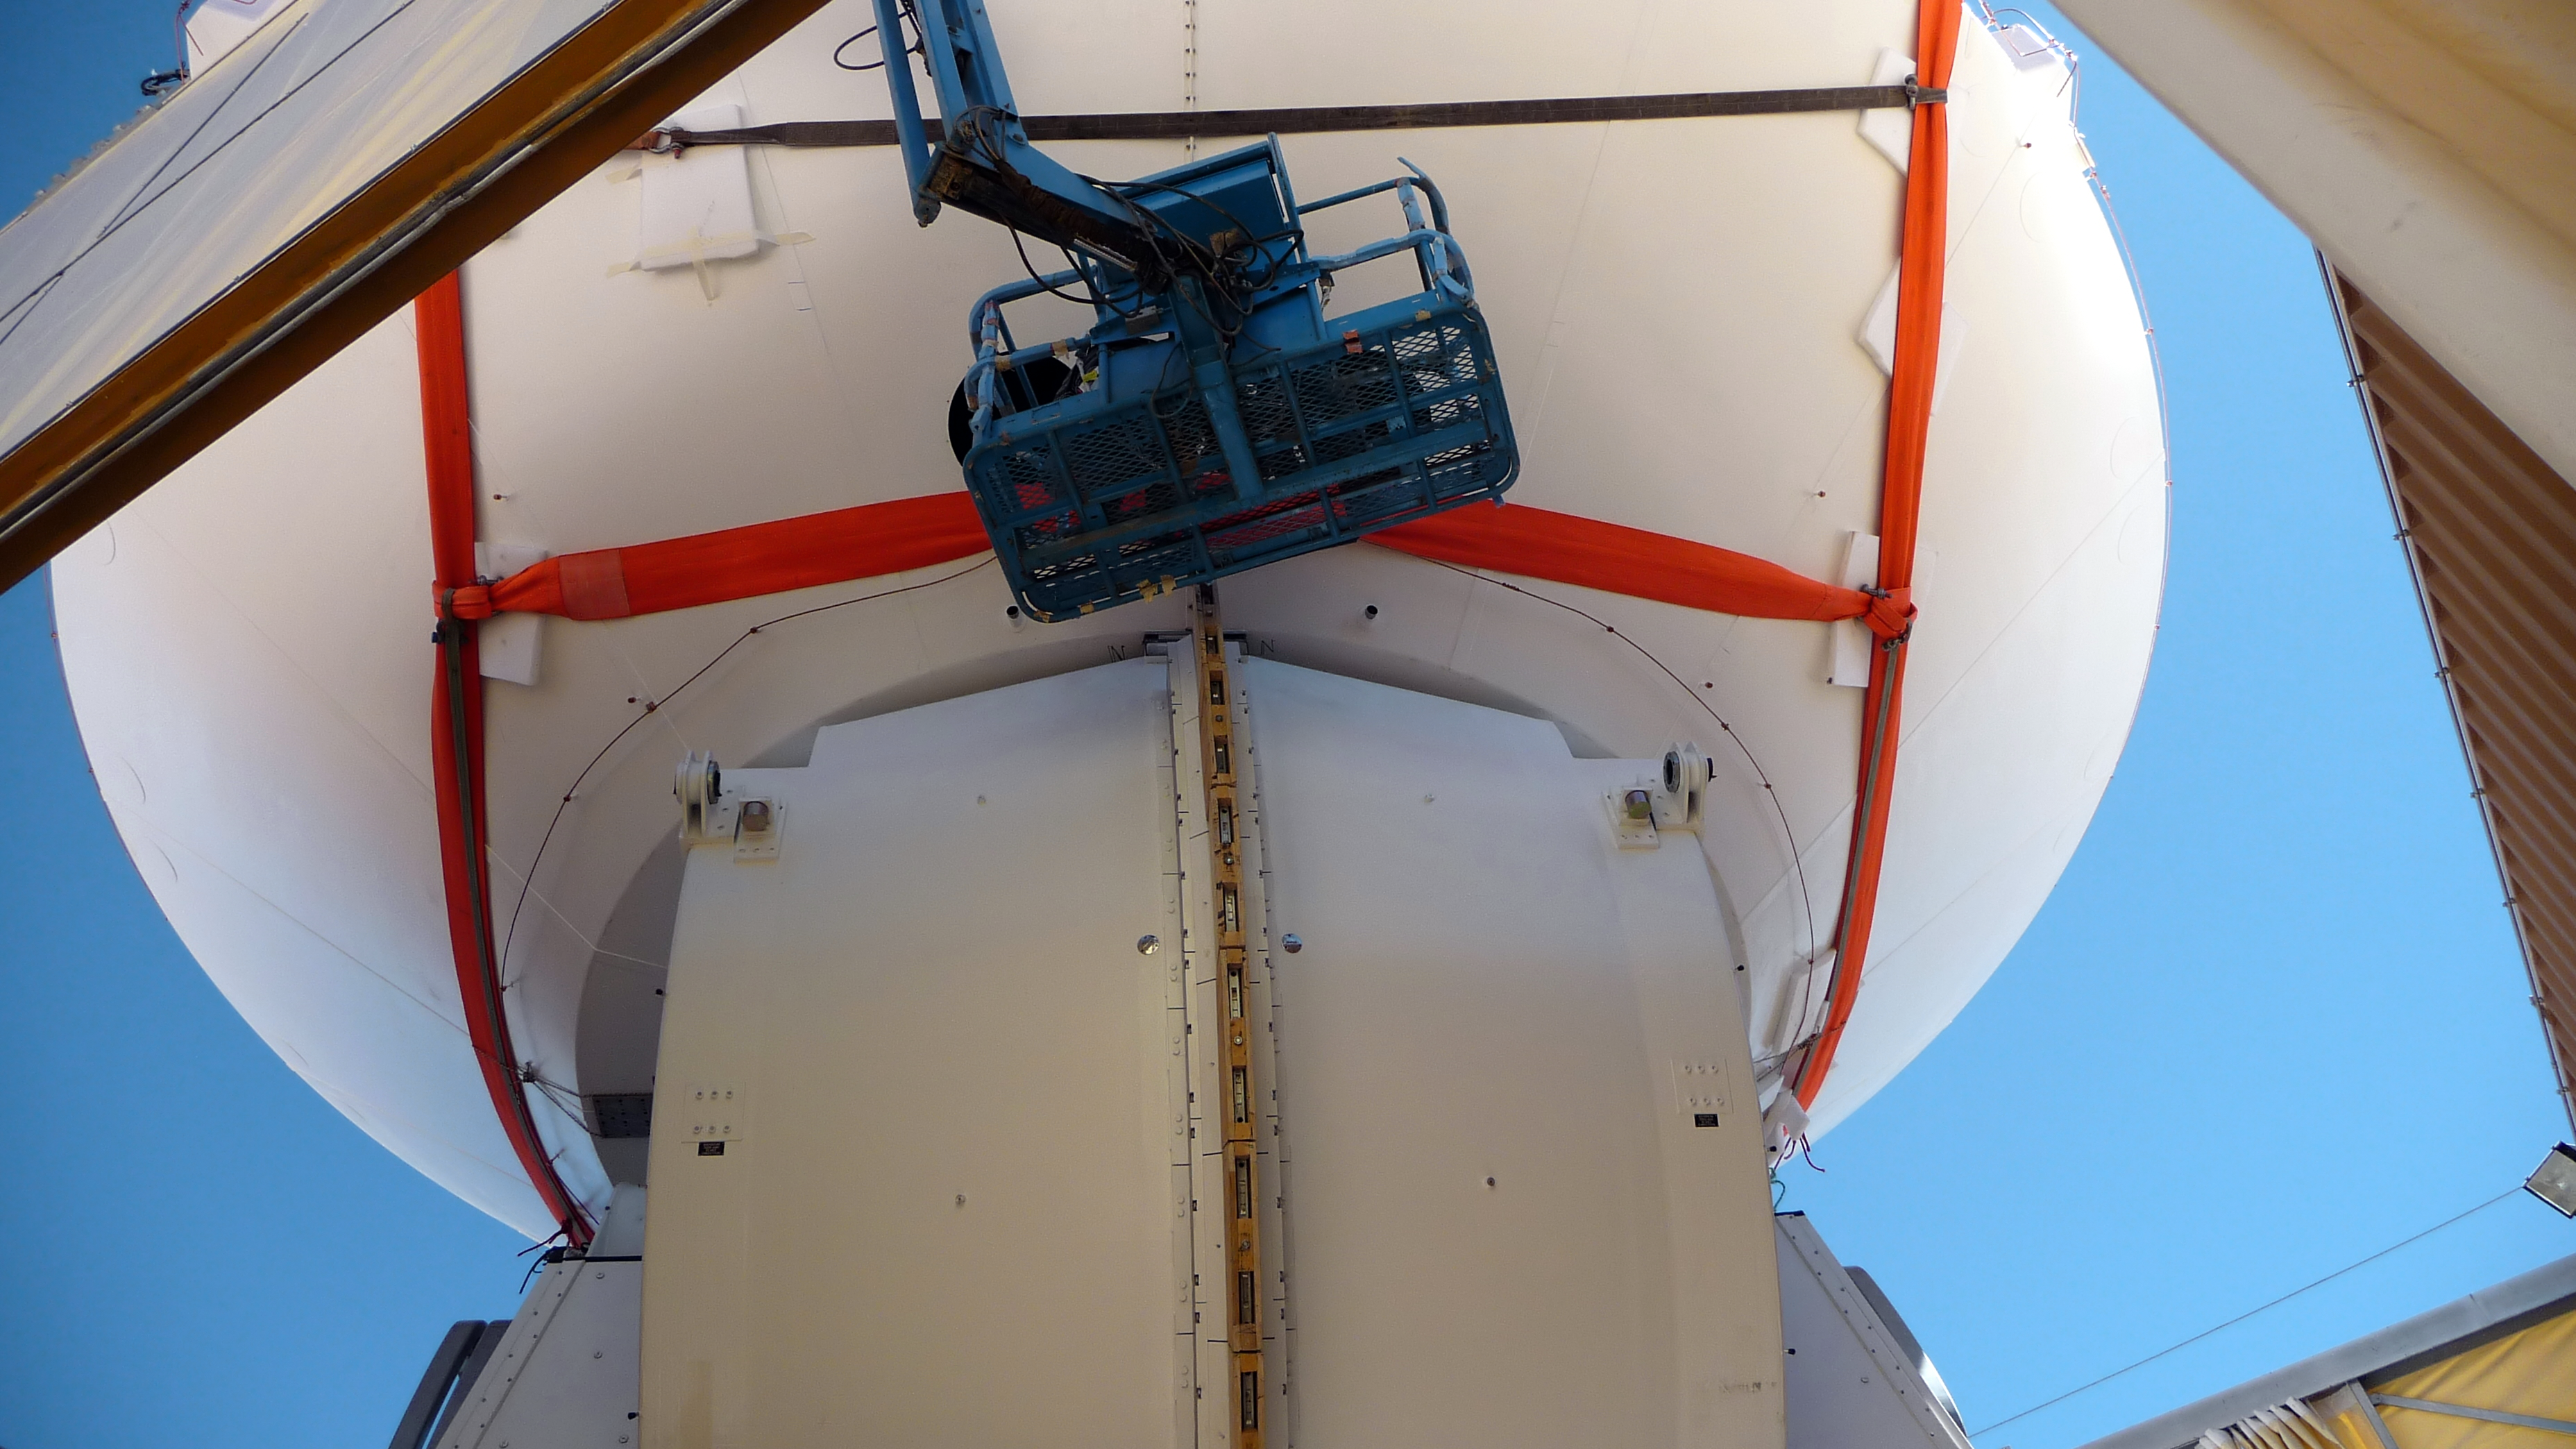

Assembly of first European ALMA antenna

Image of the assembly of the first European antenna for the Atacama Large Millimeter/submillimeter Array (ALMA). ALMA, the largest ground-based astronomy project in existence, will ultimately be comprised of a giant array of 12-m submillimetre quality antennas, with baselines of several kilometres. An additional, compact array of 7-m and 12-m antennas will complement the main array. ALMA will be based on the Chajnantor plain of the Chilean Andes, 5000 m above sea level. Construction on ALMA started in 2003 and will be completed in 2012. The ALMA project is an international collaboration between Europe, East Asia and North America in cooperation with the Republic of Chile.

Credit: ALMA (ESO/NAOJ/NRAO)/S. Rossi (ESO)